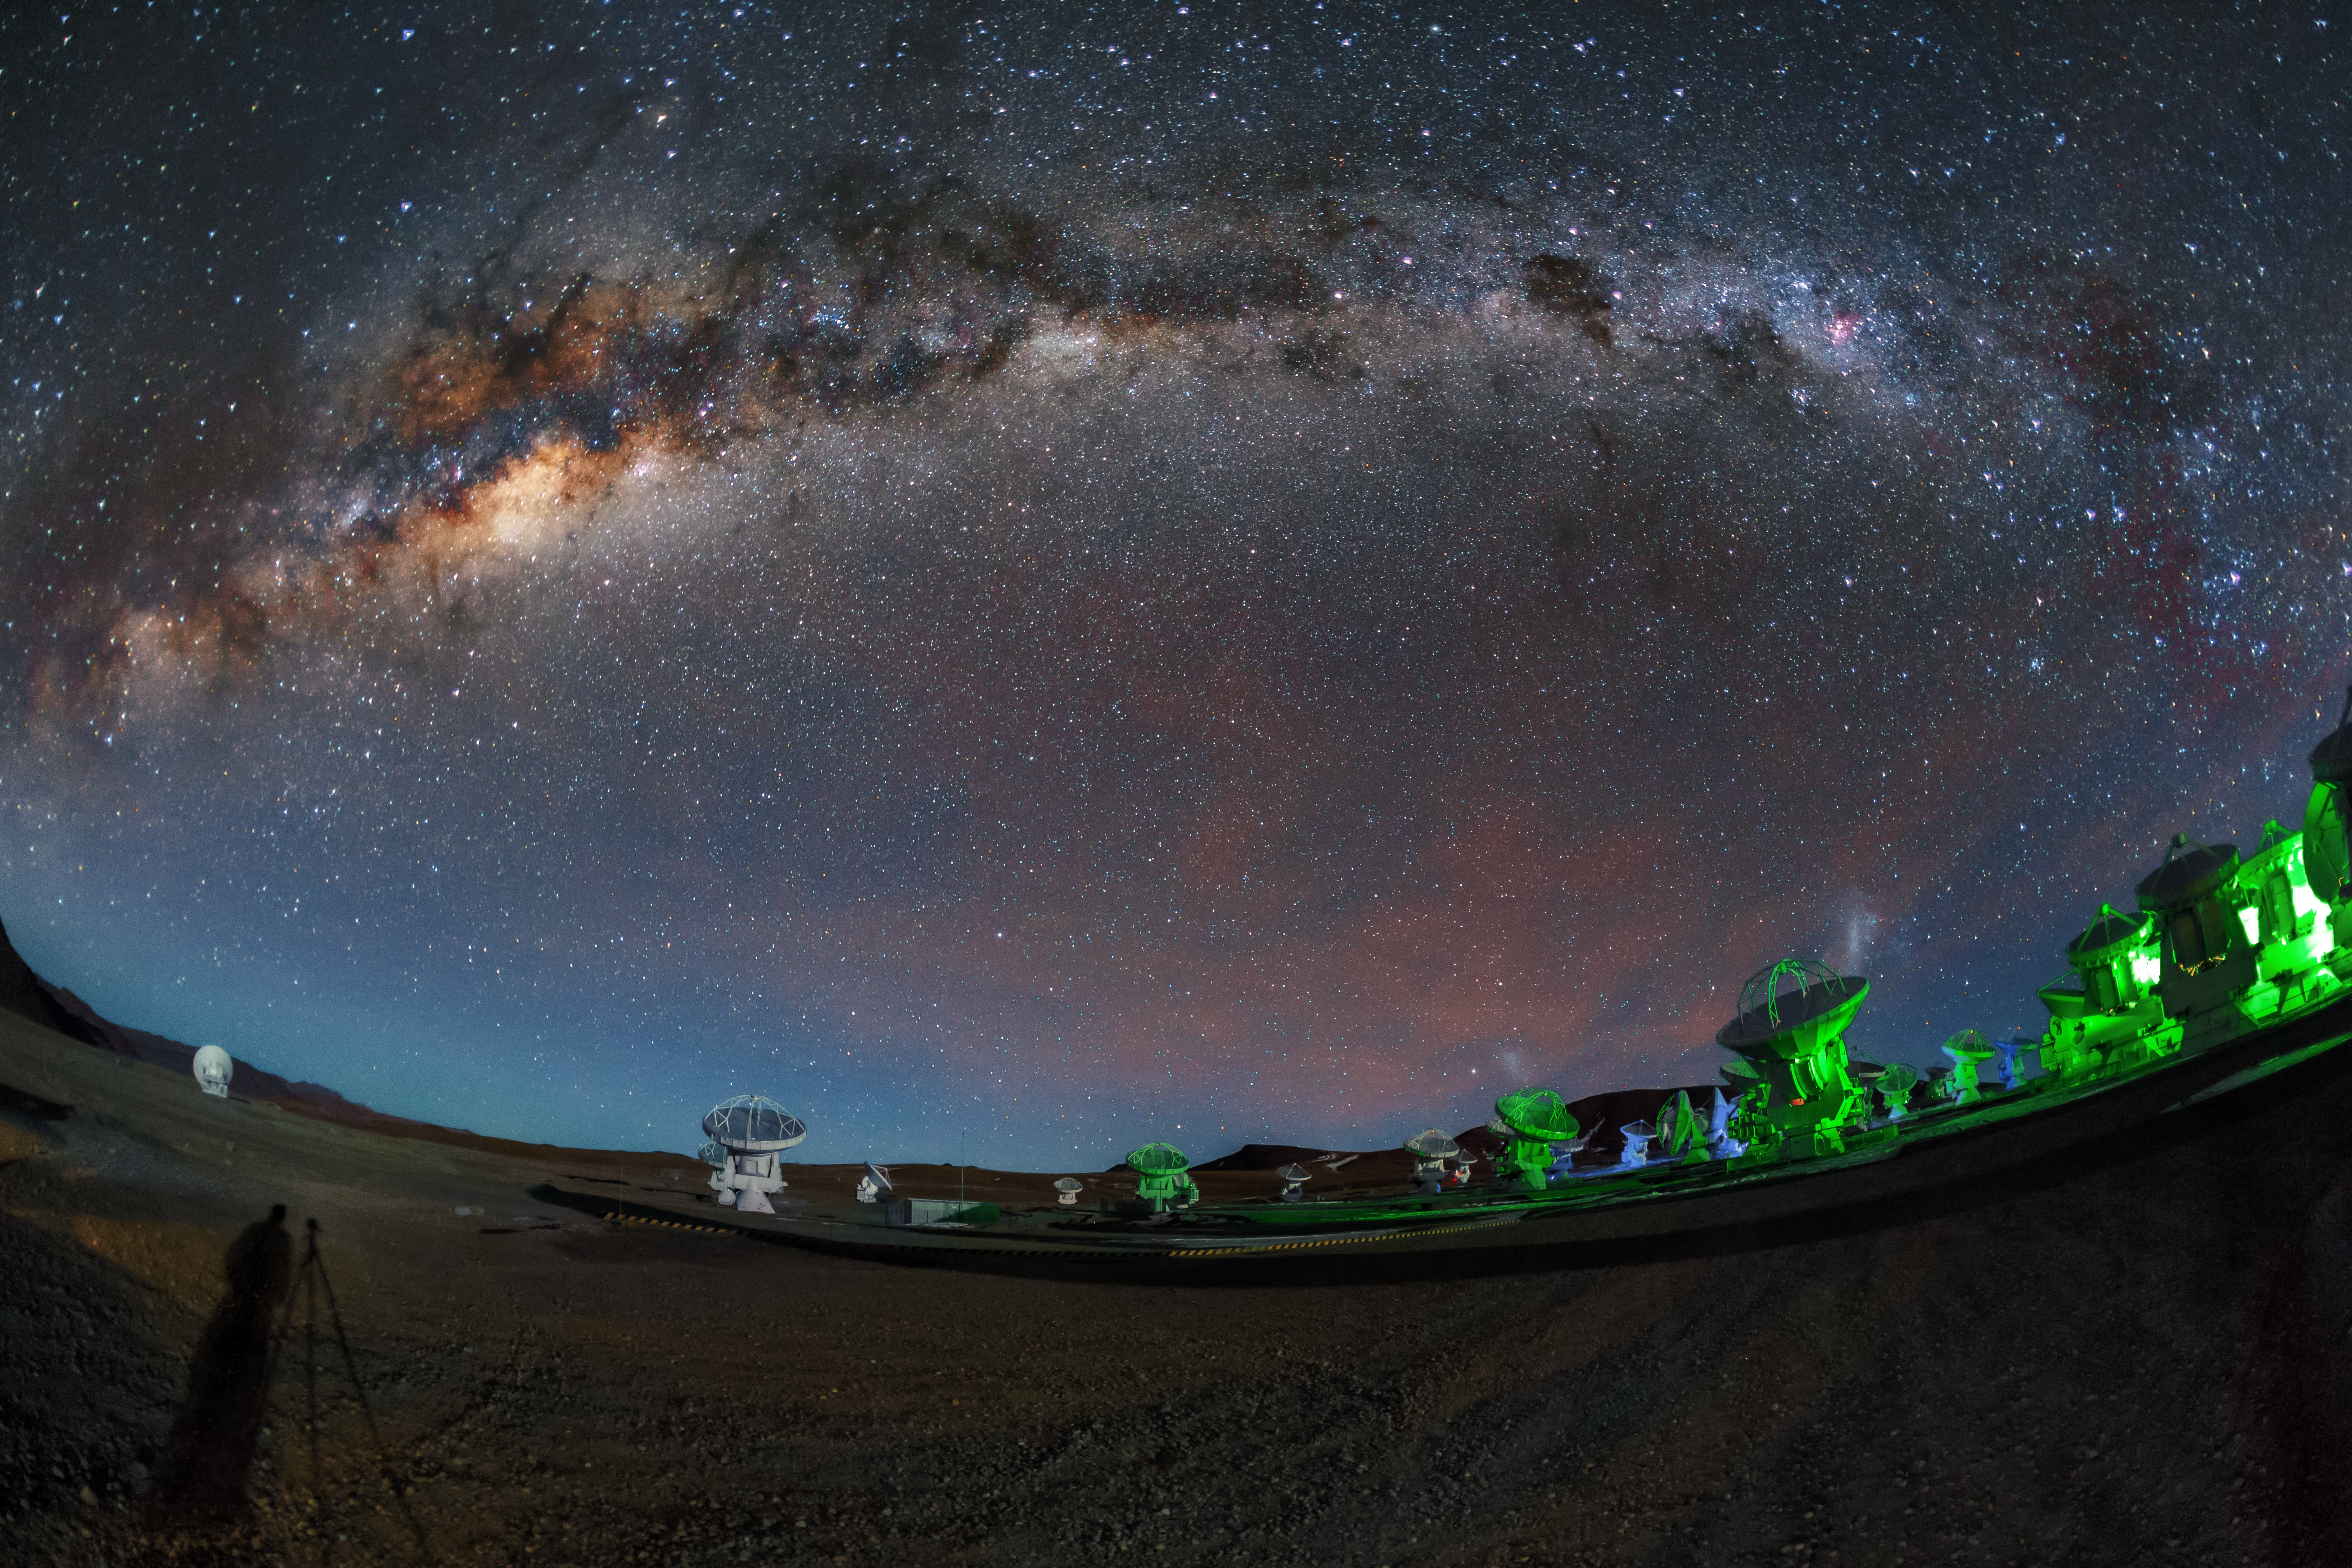

Green ALMA antennas

In this image the ALMA antennas are illuminated in an alien green light, caused by their position lamps. At the same time the Milky Way shines light from above.

Credit: A. Duro/ESO